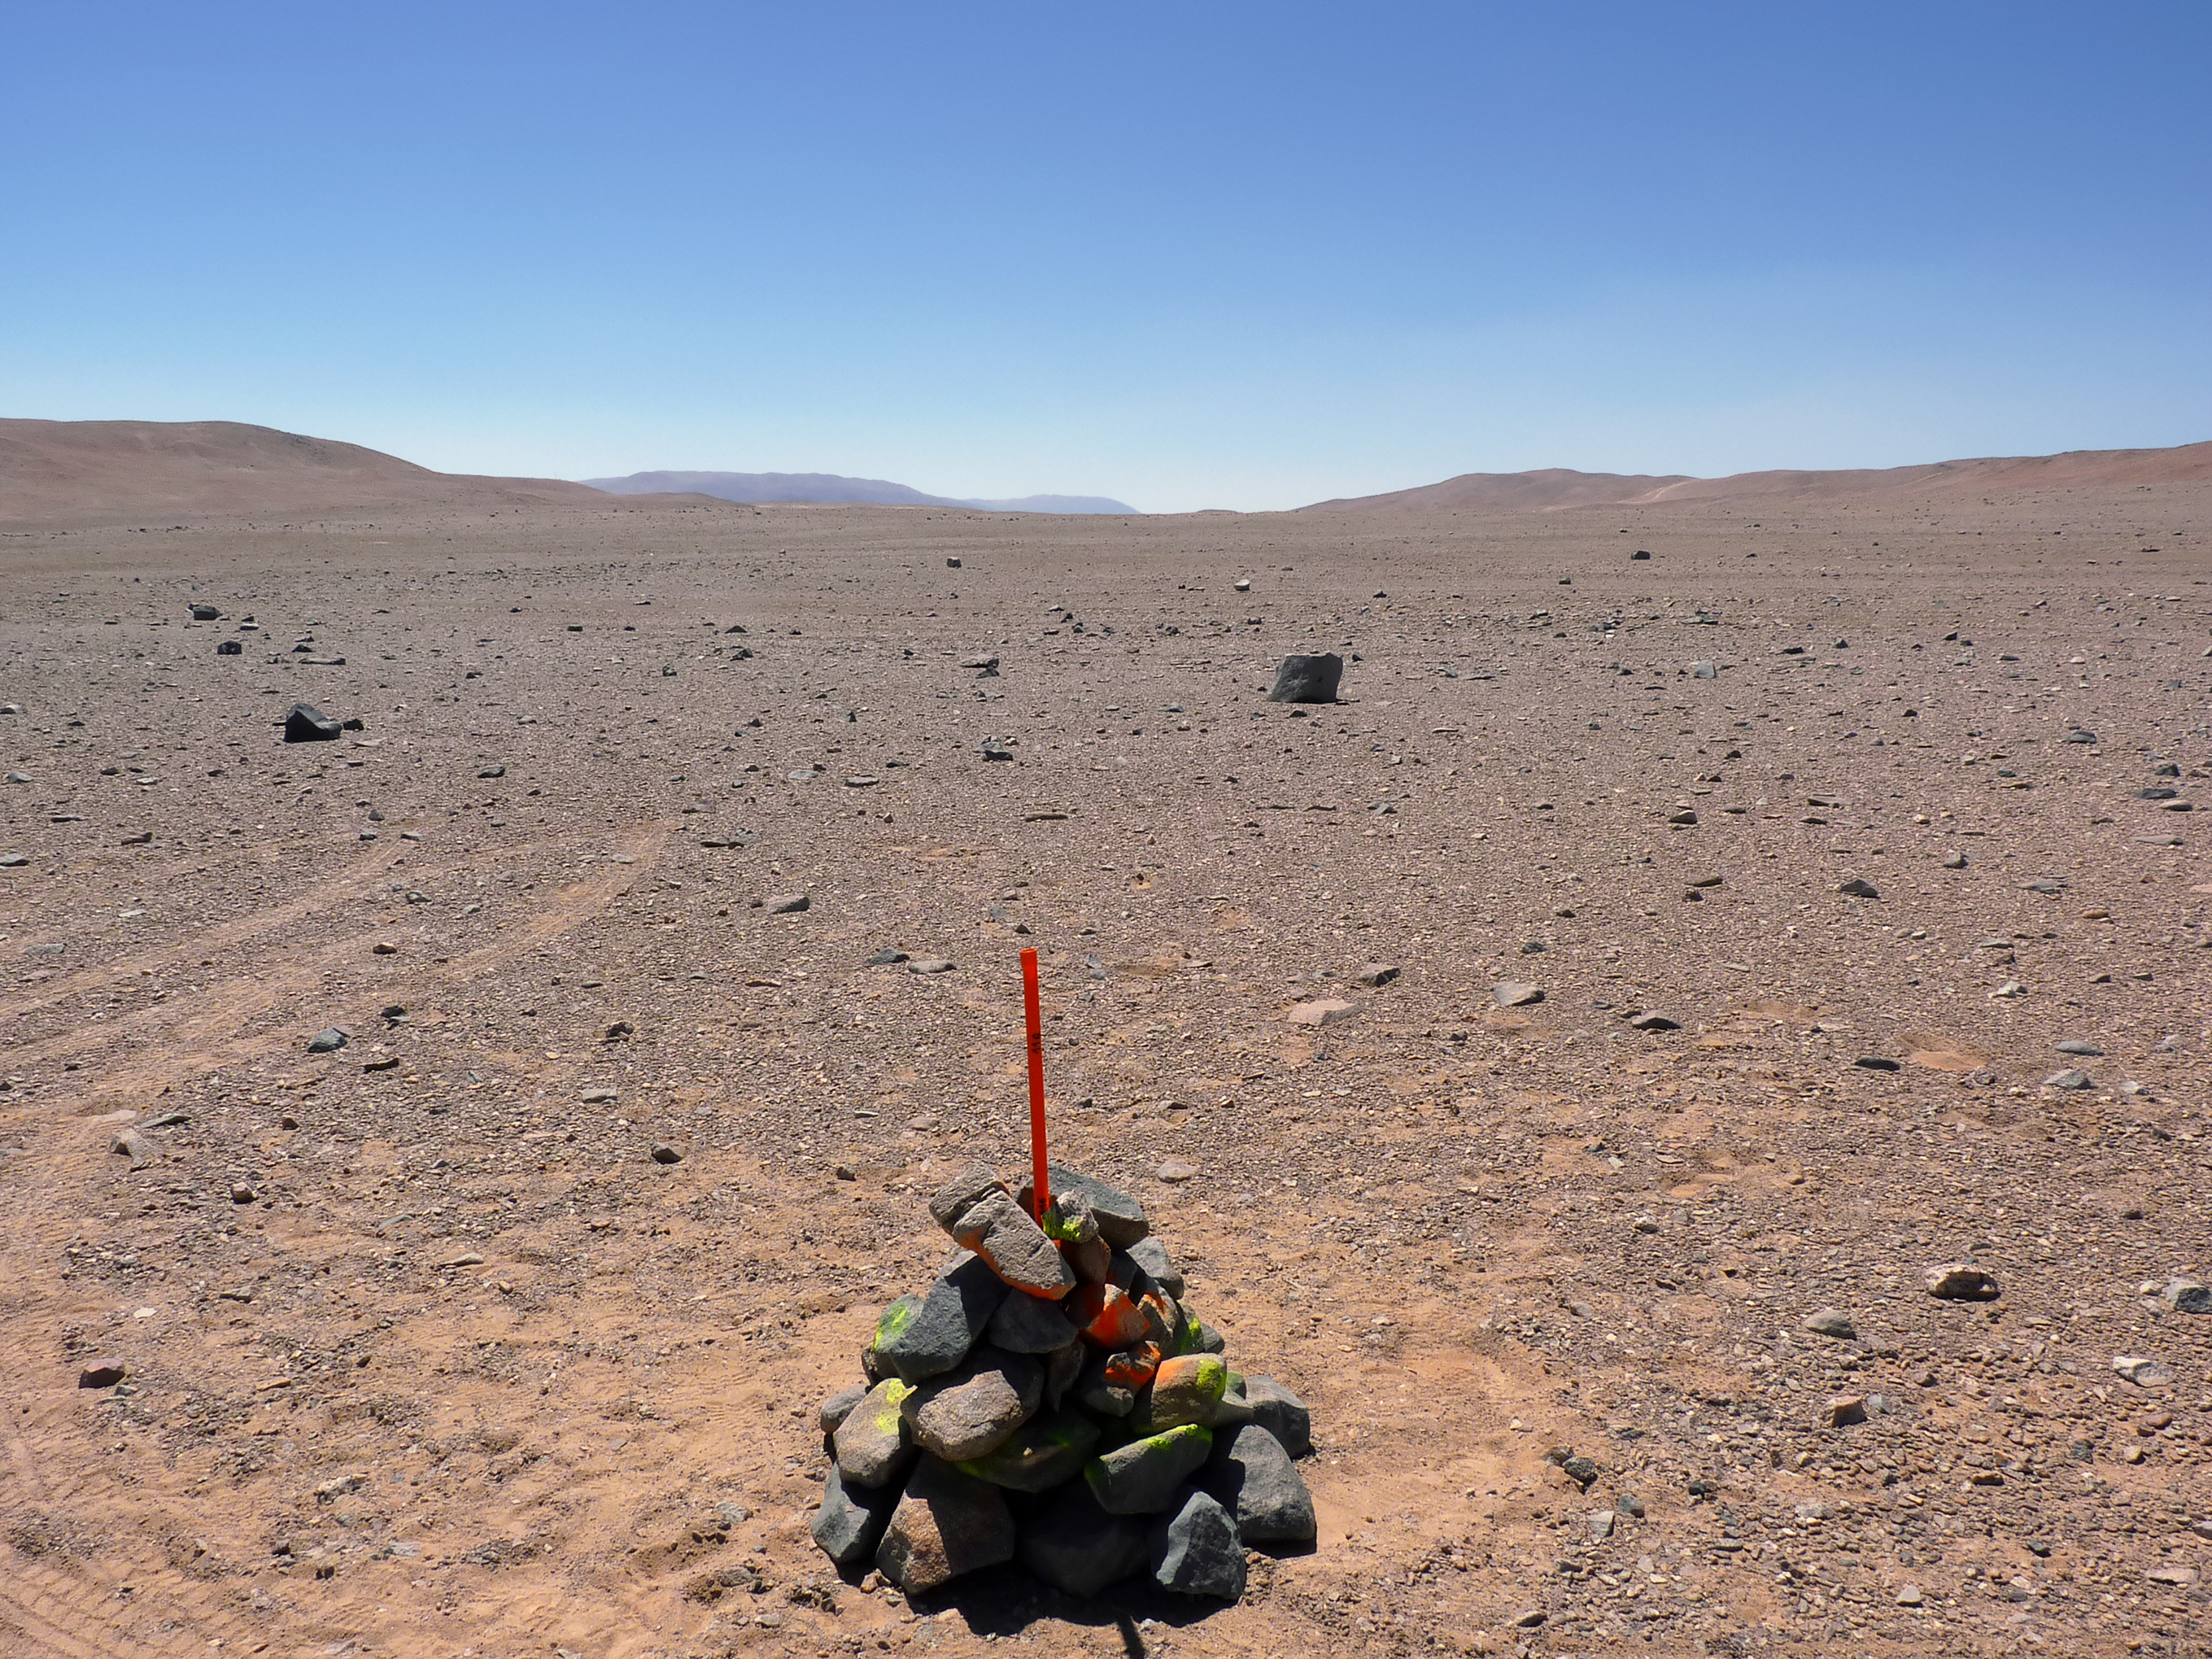

Place markers

Signs of progress toward construction are beginning to pop up around CTA’s southern hemisphere site at ESO's Paranal Observatory in Chile. Piles of stones serve as makeshift markers for the future homes of CTA telescopes.

Credit: ESO